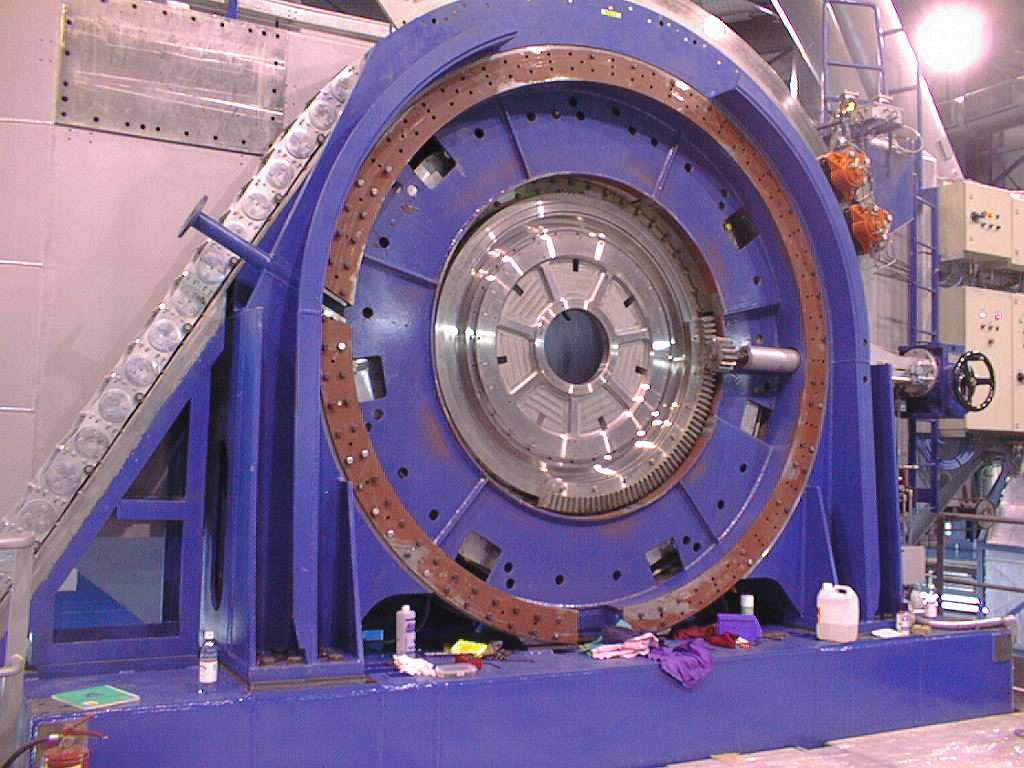

Installation work on VLT UT2

The encoder is now in place. The central, silver-coloured disk is an alignment fixture that will later be removed to restore the full Nasmyth field-of-view. (Photo obtained on December 14, 1998).

Credit: ESO